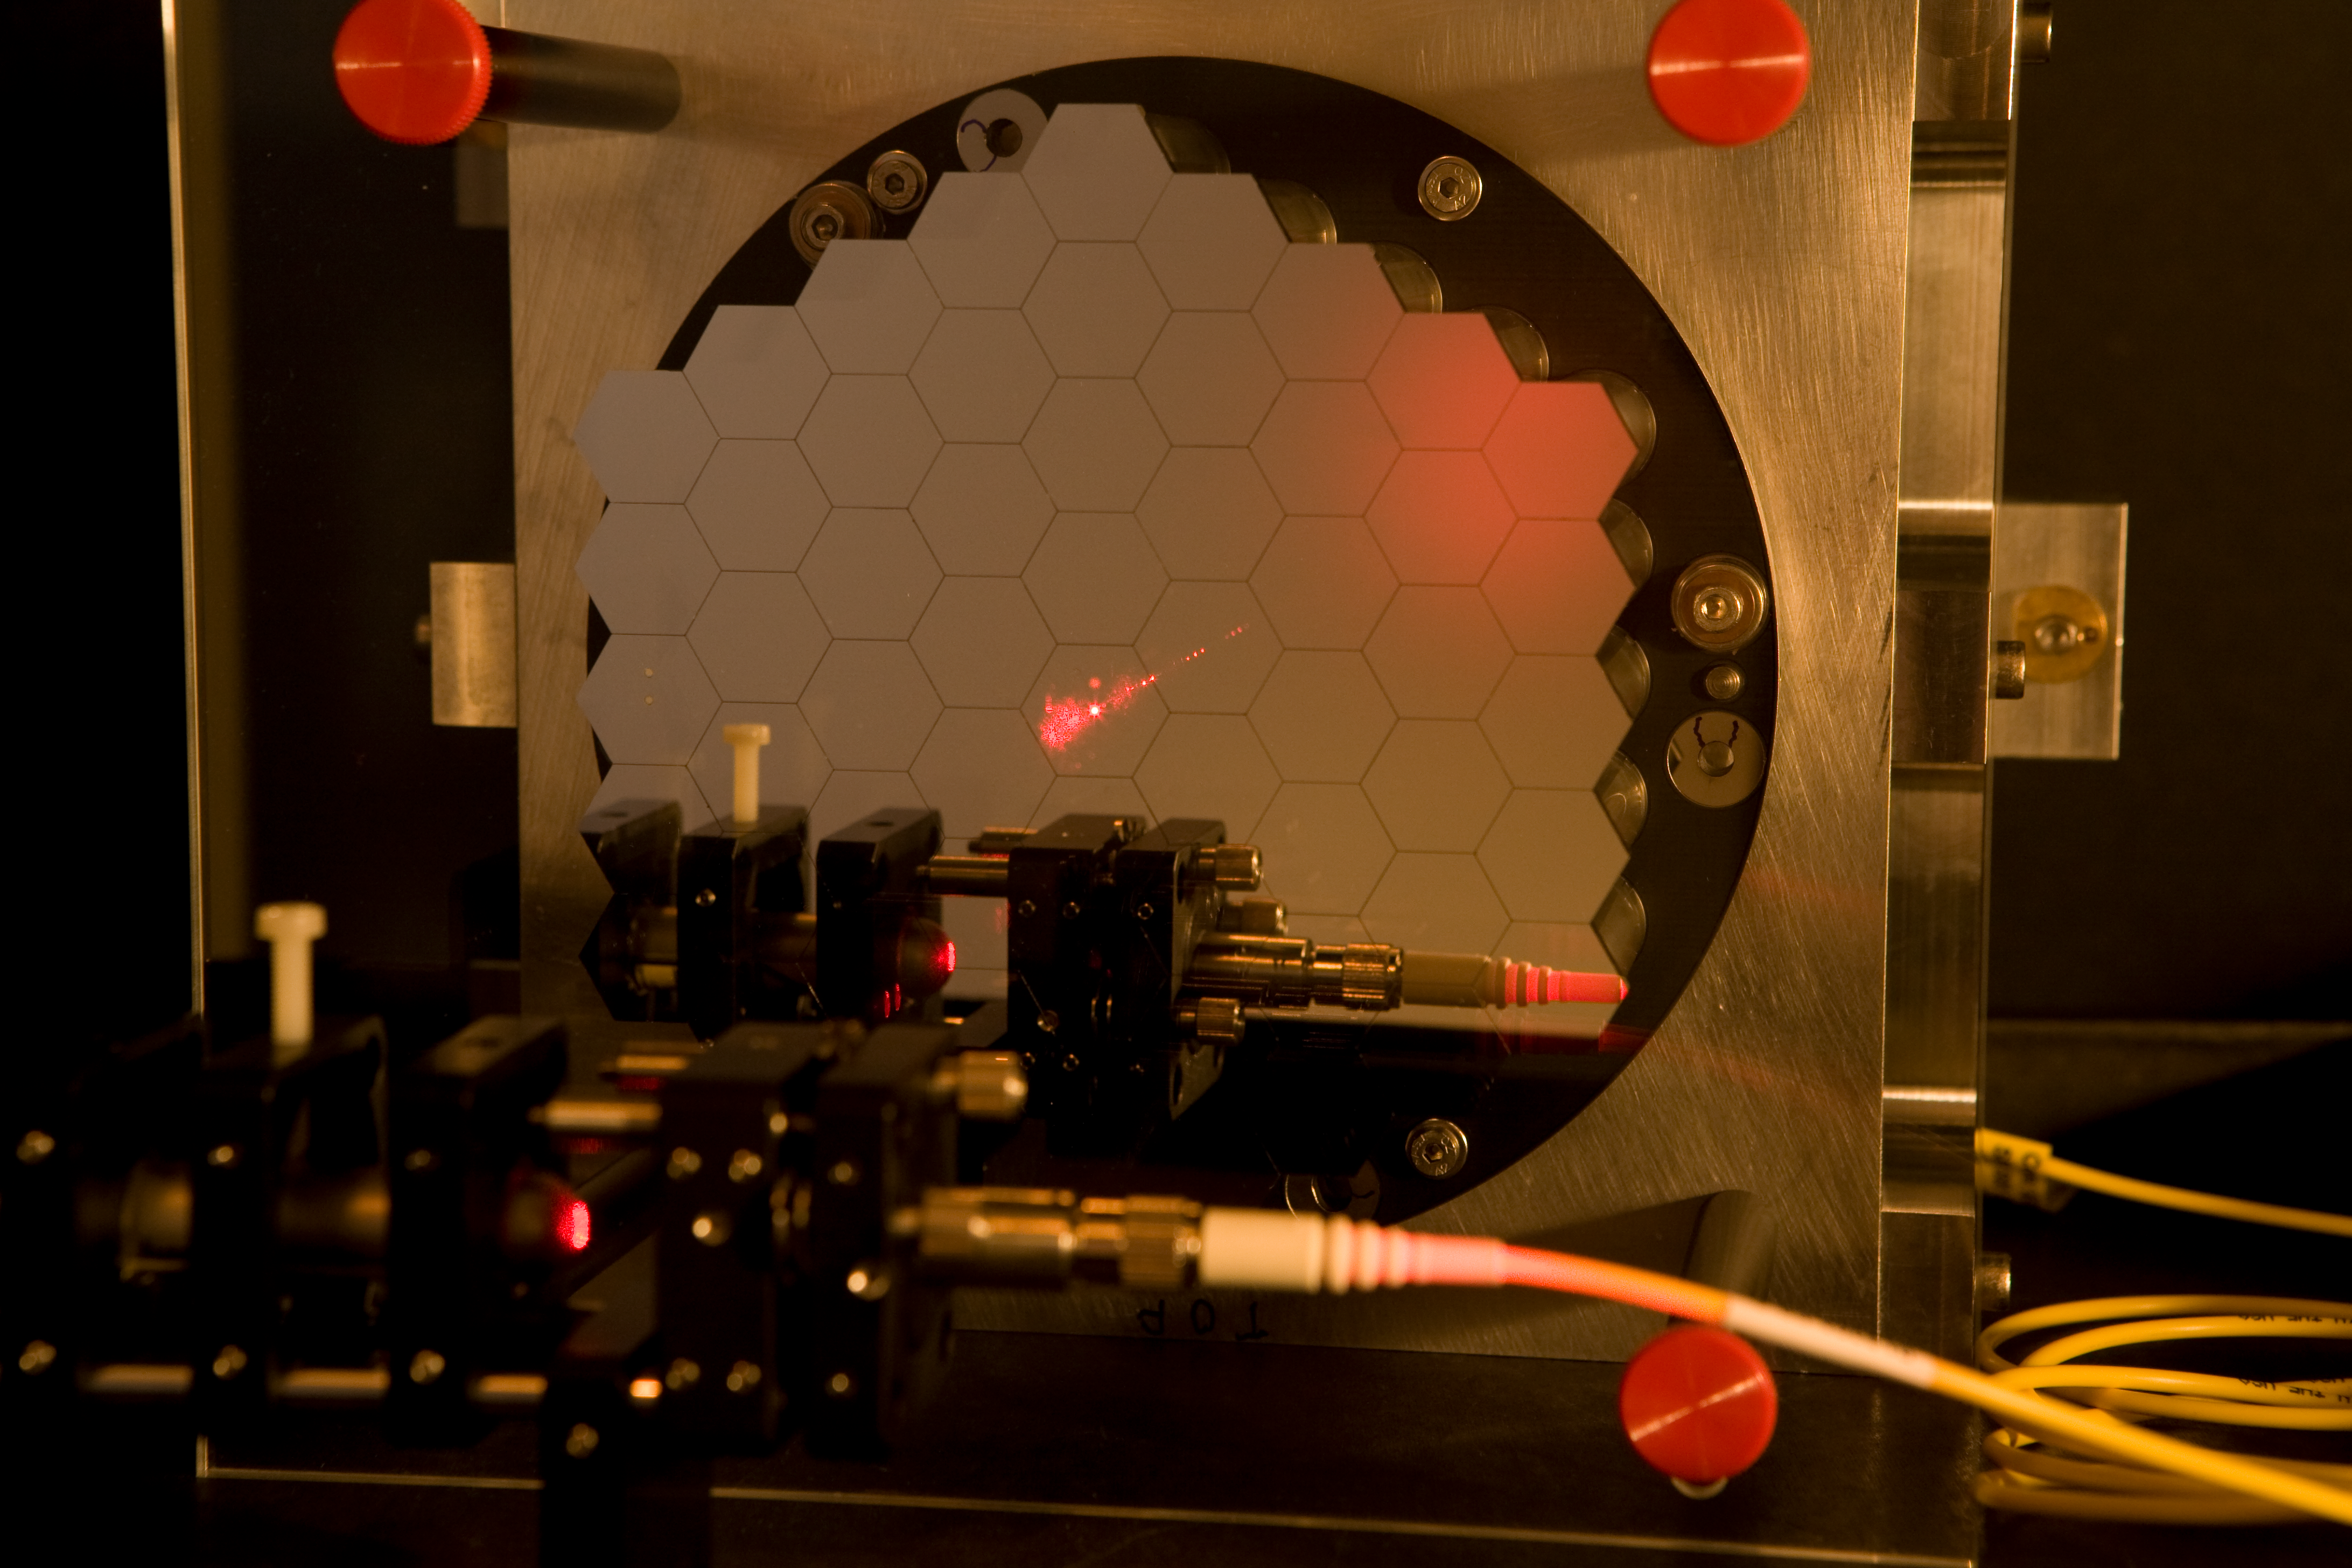

ELT Active Phasing Experiment

The construction of the ELT is only possible with a segmented primary mirror. Scientists at ESO have developed a test bench called Active Phasing Experiment to study a new phasing technology and a new telescope control system. The key subsystem of this experiment is a scaled down Active Segmented Mirror (ASM) composed of sixty-one hexagonal segments of seventeen millimeters side to side (approximately 100 times smaller than of an ELT segment). Each hexagonal mirror can be controlled in piston, tip and tilt. Mar2007

Credit: ESO/H.H.Heyer